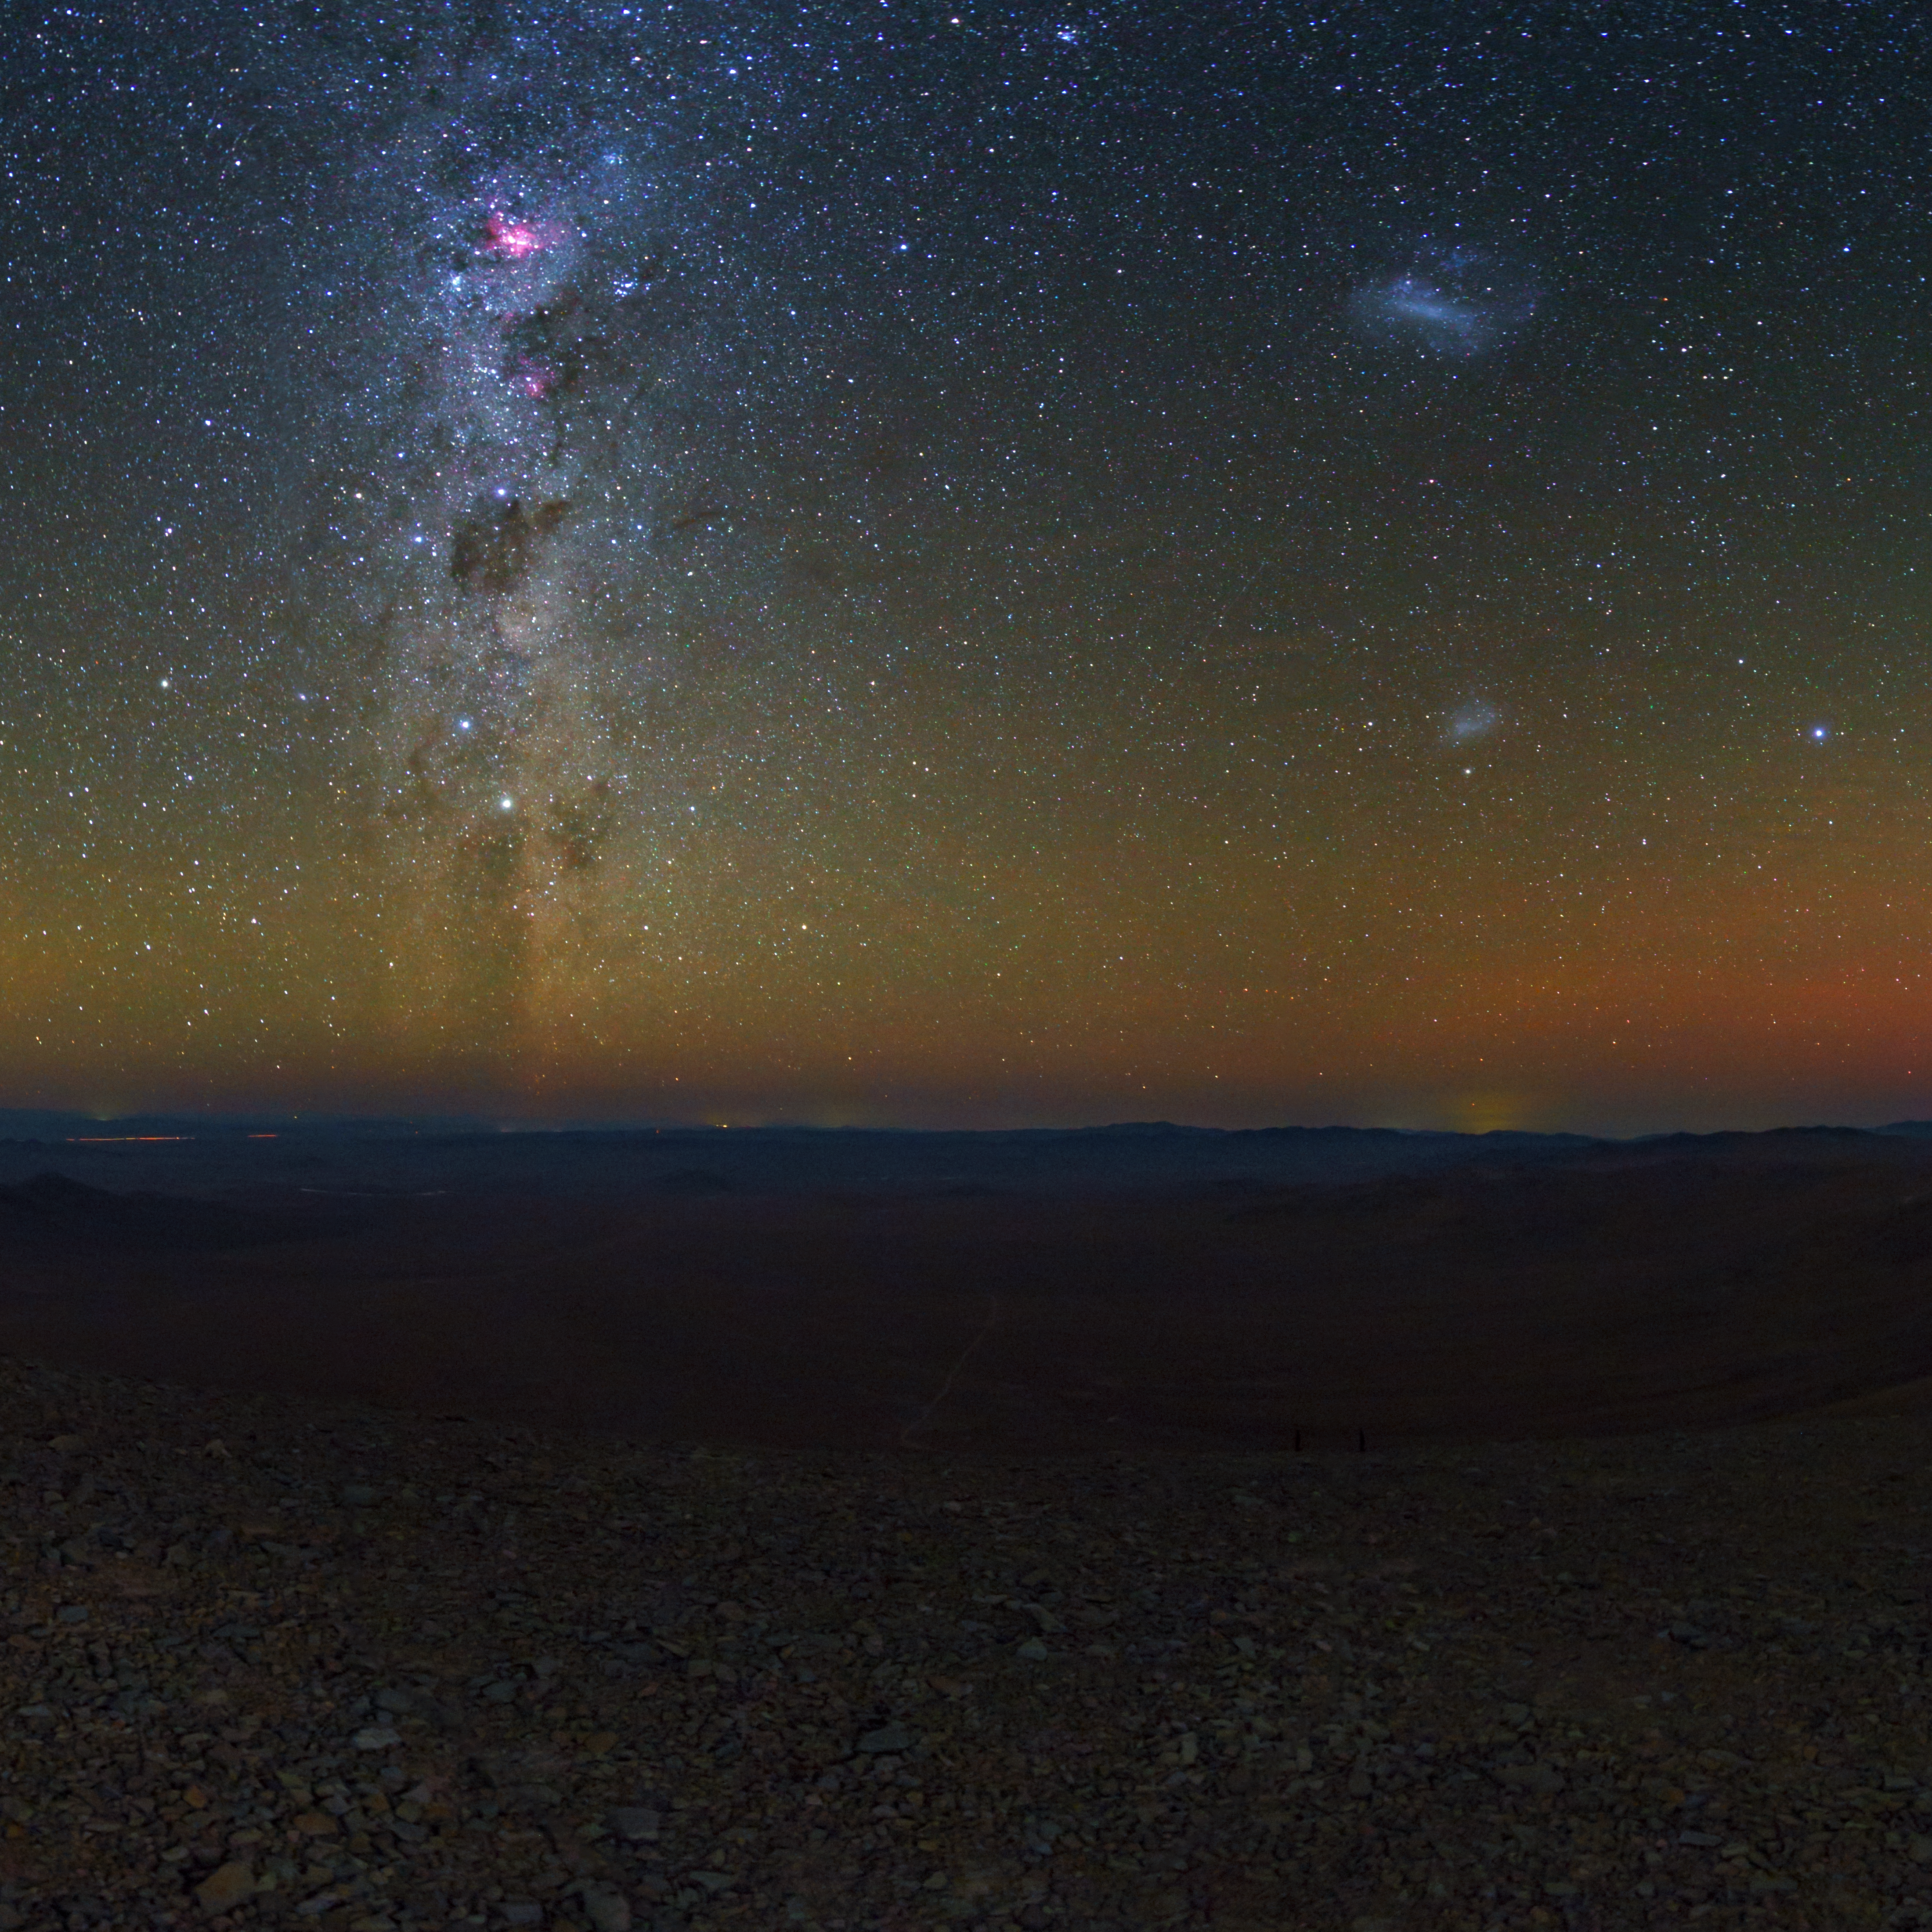

Night over the Atacama

A view from the Chilean Atacama Desert, showing the Milky Way shining brightly overhead. Taken during the ESO Ultra HD Expedition.

In the background, the quiet beauty of the Atacama sky is enhanced by a orange/yellow aurora-like shimmer, called airglow, which is caused by light-emitting chemical reactions in the atmosphere. Normally, those emissions are not so strong, but the night this image was taken they were unusually bright, producing this unusual picture.

Credit: ESO/B. Tafreshi (twanight.org)